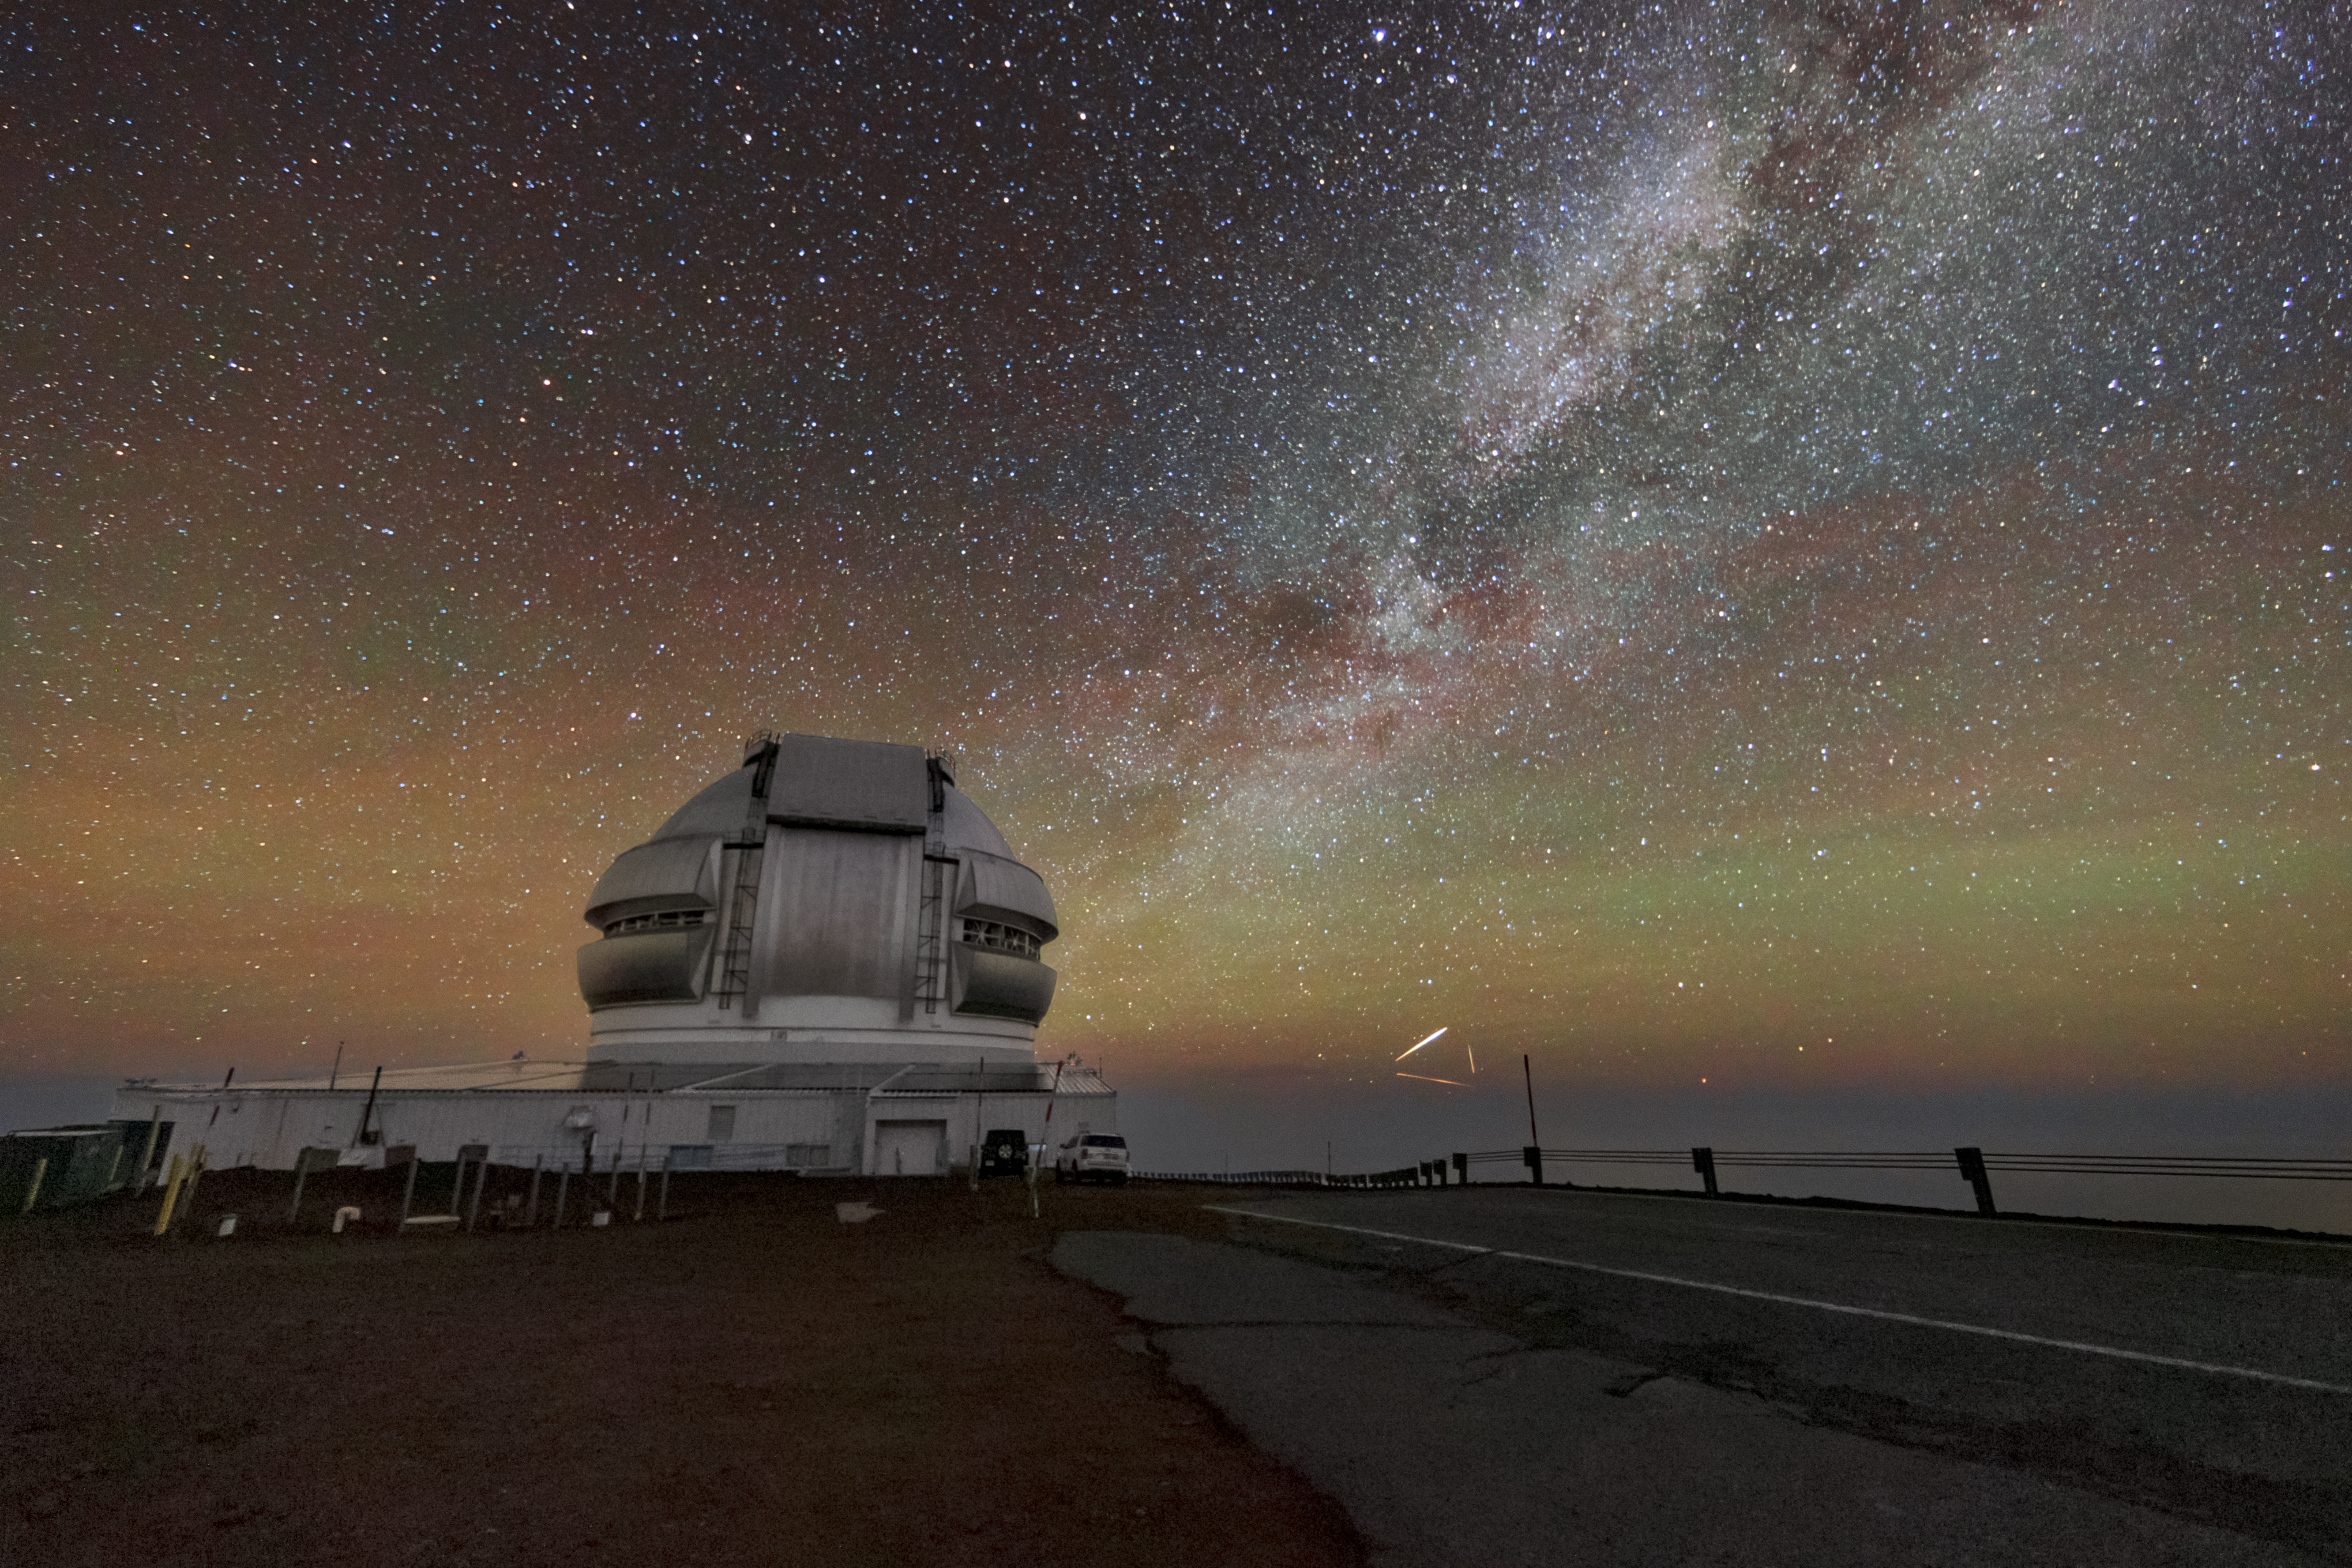

A Triangle of Satellite Flares Near Gemini North

Like many observatories, Gemini North sits in a remote area of the world to avoid the adverse effects of light pollution (the artificial brightening of the night sky often caused by the lighting in urban and suburban areas). Gemini North, one half of the International Gemini Observatory, supported in part by the U.S. National Science Foundation and operated by NSF NOIRLab, more specifically sits near the summit of Maunakea in Hawai‘i, high above the layers of clouds that act like an extra shield from city lights below.

However, a different artificial light source can affect geographically protected telescopes: satellite constellations. To the right of Gemini North in this Image of the Week, satellite flares form a triangle under the Milky Way. Although this long-exposure image appears to capture a clear night sky, telescopes are typically a billion times more sensitive than the human eye. The majority of satellite constellations are invisible to humans, especially in regions that are already light-polluted. However, to the sensitive and time-exposed sensors on astronomical detectors — light detectors even more sensitive than those on the digital camera that captured this image — satellites appear as distracting streaks in their images, or as an overall brightening of the sky. You can learn more about how NSF NOIRLab is actively working to preserve the night sky near astronomical sites here.

This image was captured during a photo visit with Jeff Warner, a photographer who documents the ever-changing skyscape in the rise of satellite launches. You can learn more about Jeff’s work here.

Credit: International Gemini Observatory/NOIRLab/NSF/AURA/J. Pollard